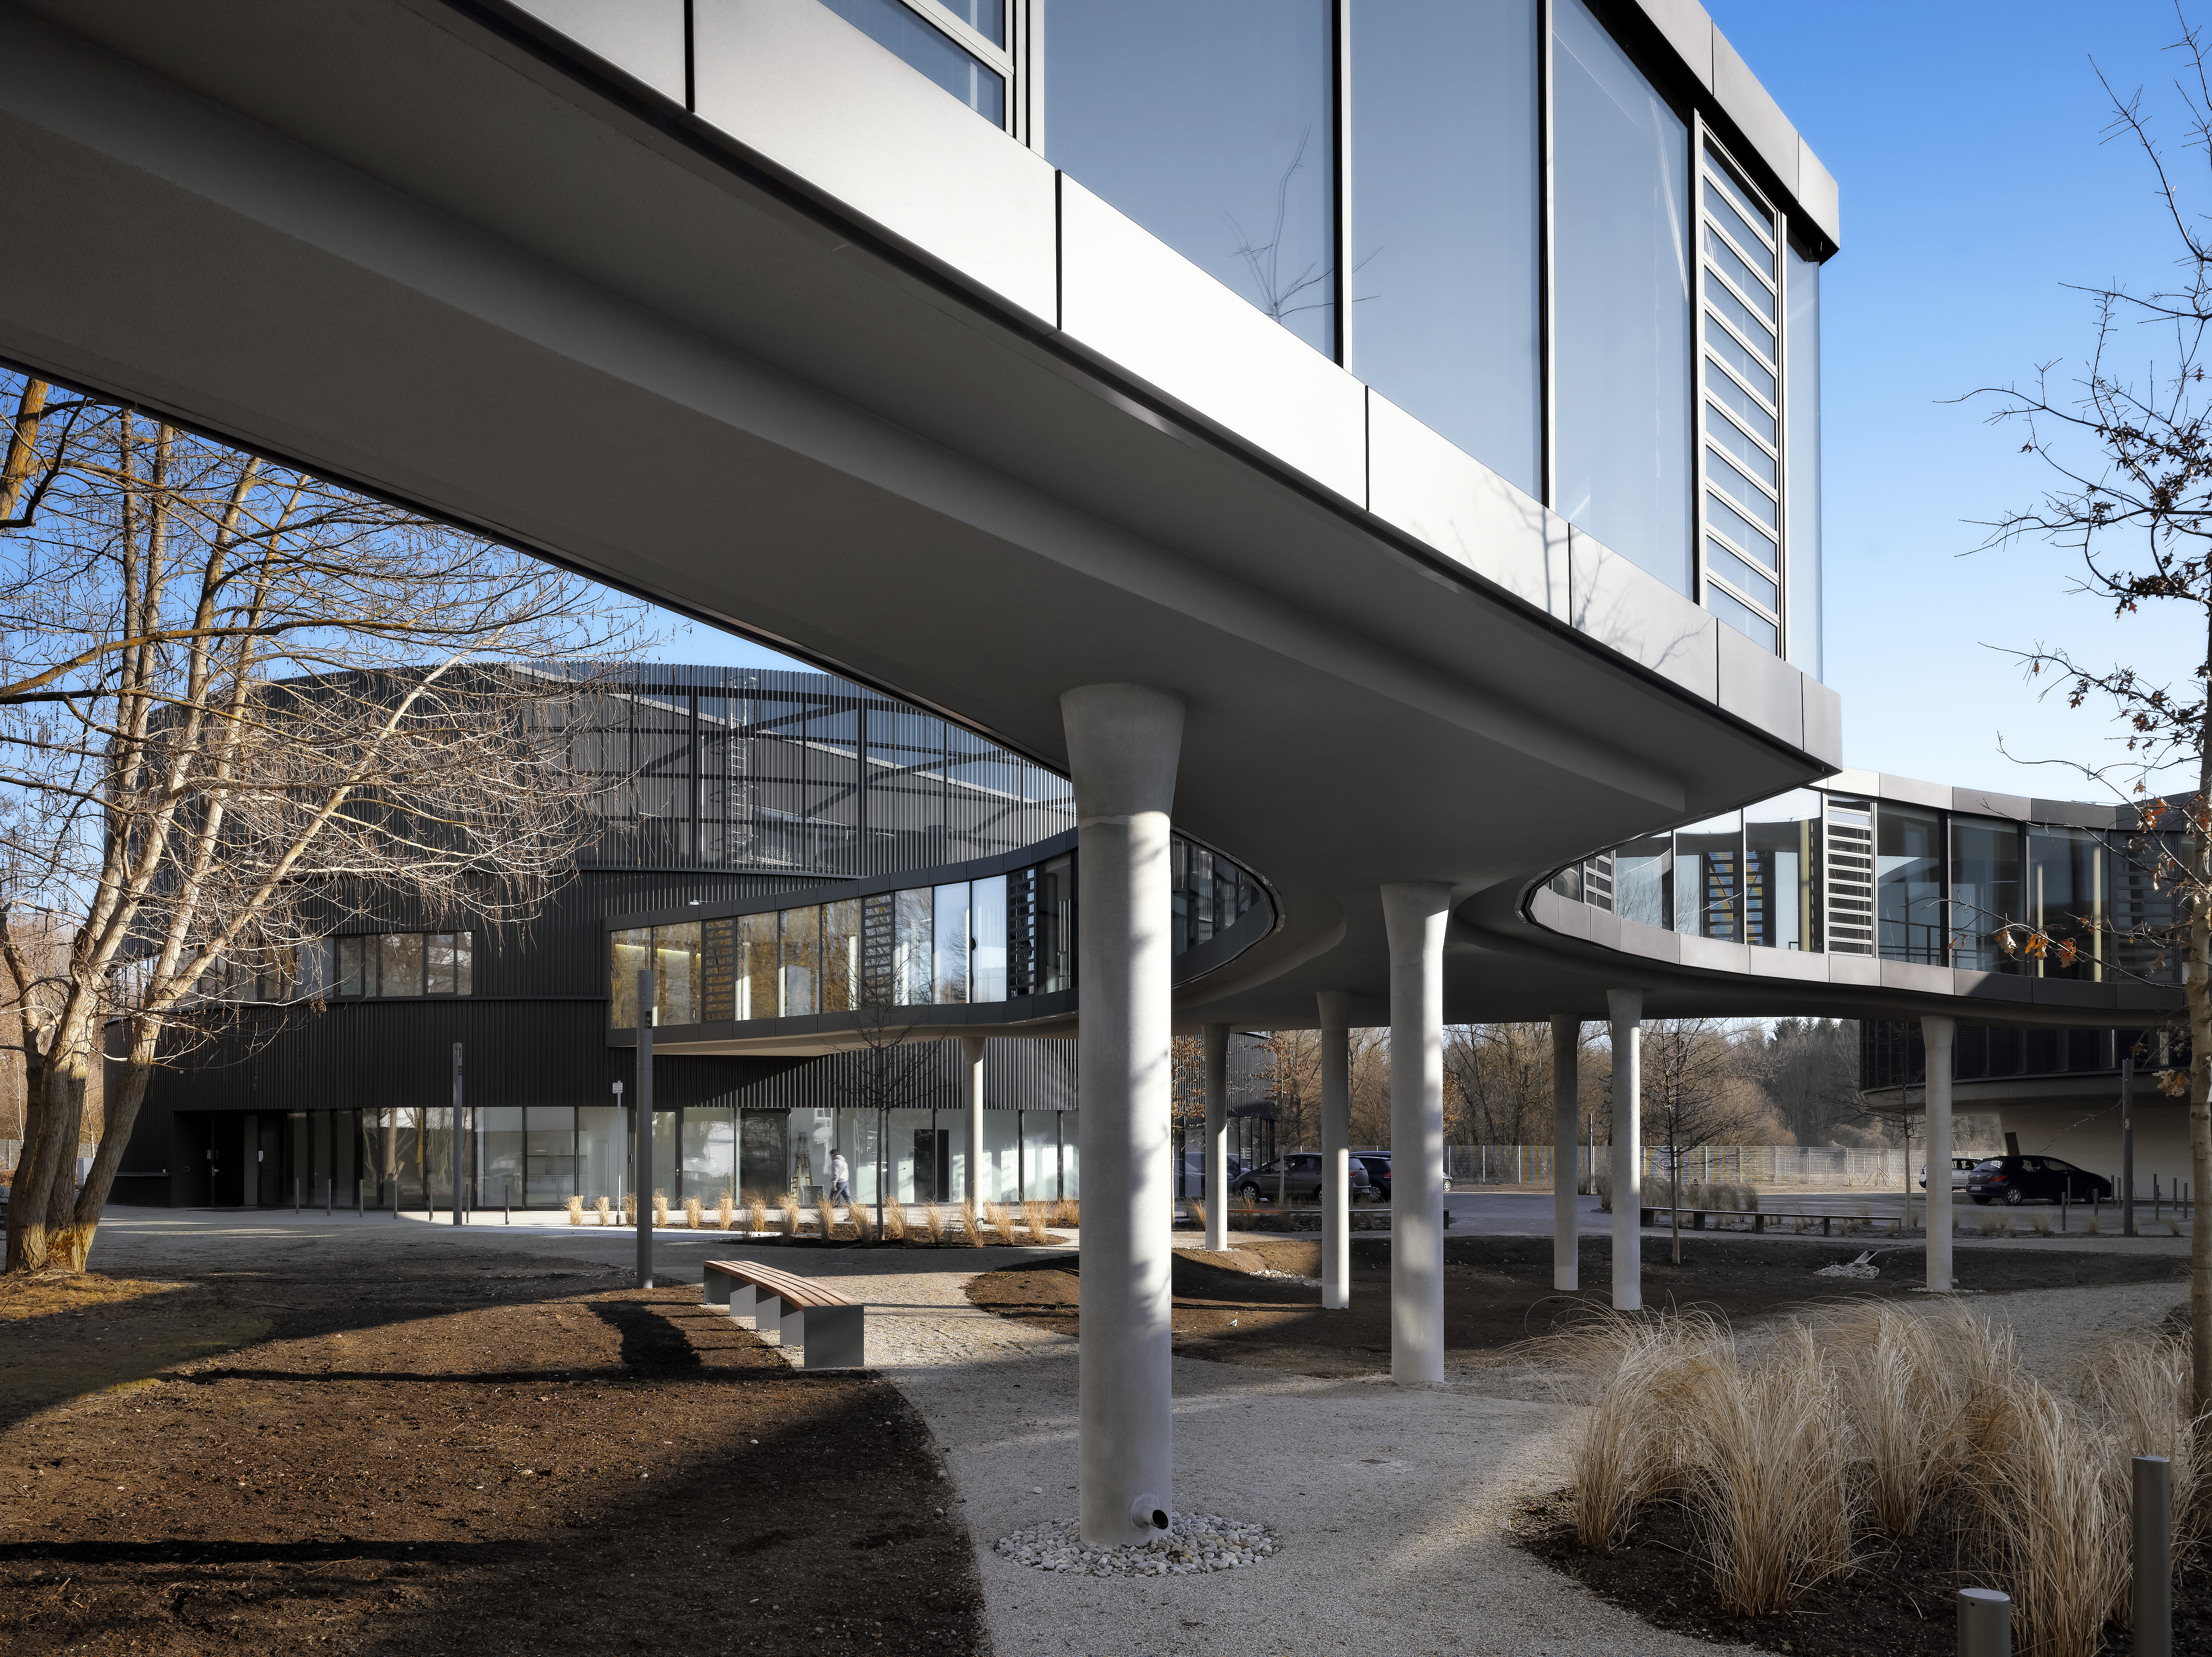

A connecting bridge

A bridge is connecting the two new buildings of the ESO Headquarters in Garching with the original one.

Credit: Roland Halbe/ESO